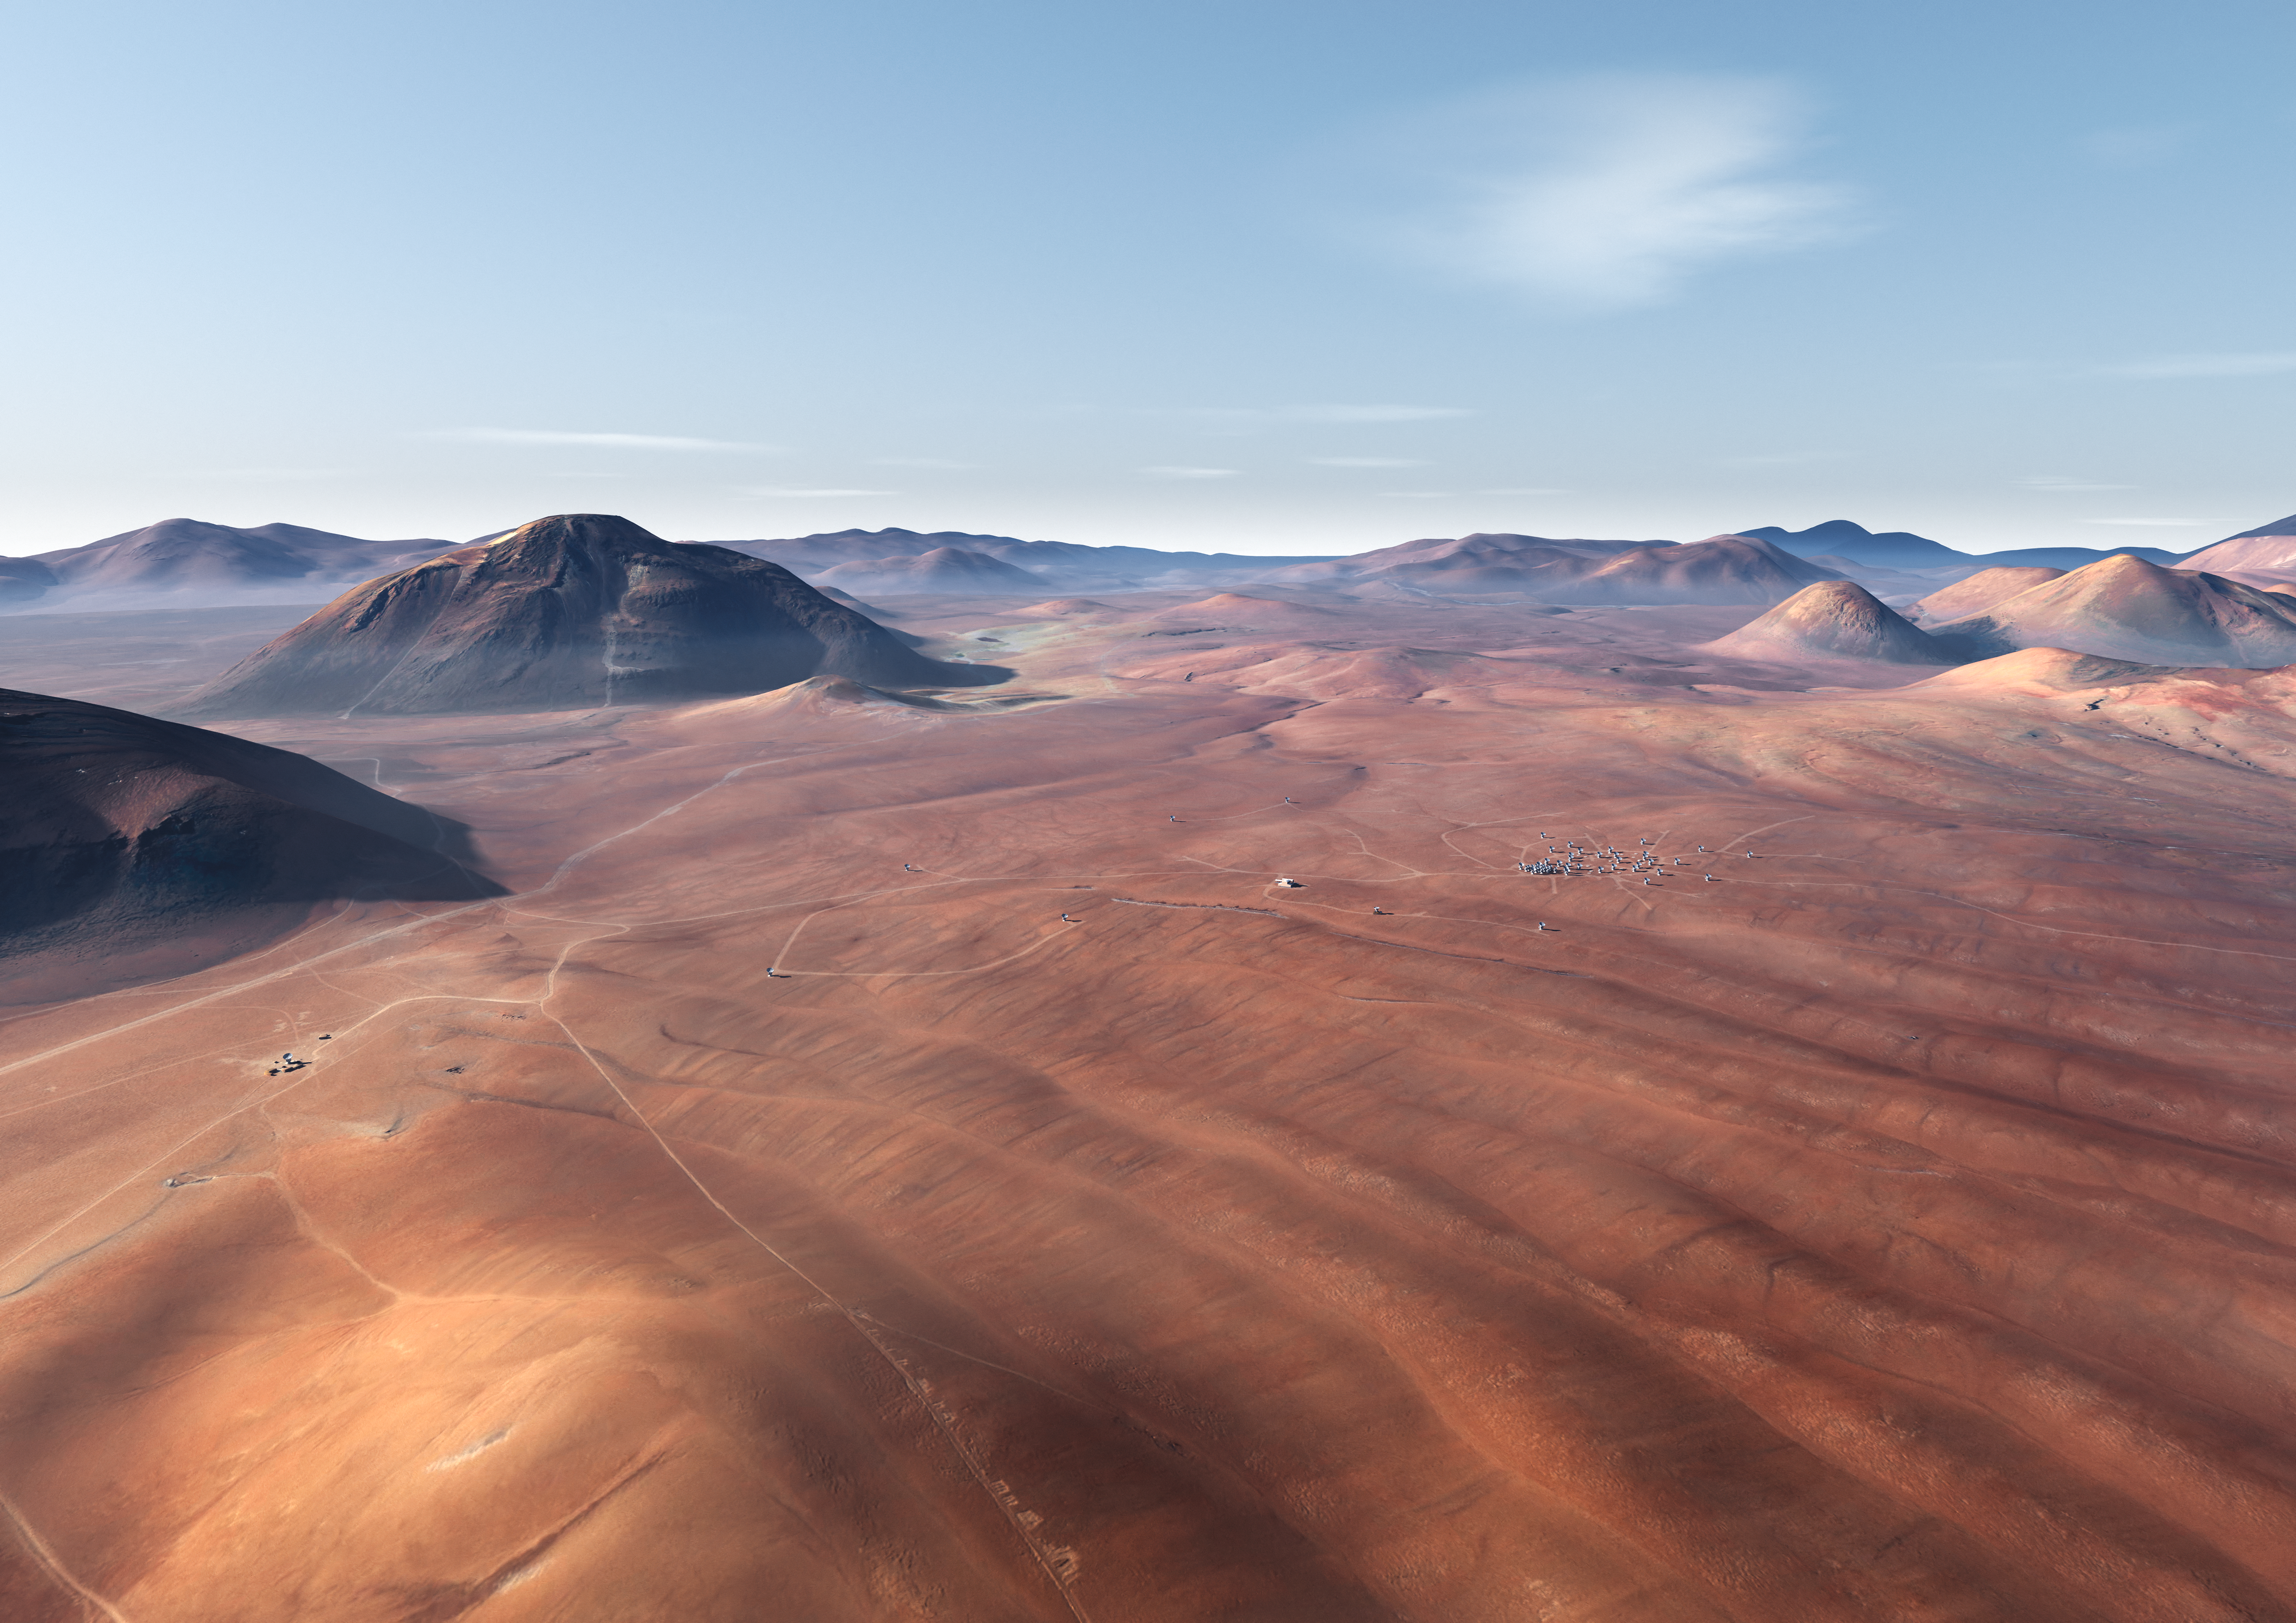

ALMA site

An artist's impression of the Atacama Large Millimeter/submillimeter Array (ALMA) site on the Chajnantor plain of the Chilean Andes, 5000 m above sea level. ALMA is the largest ground-based astronomy project in existence, and will be comprised of a giant array of 12-m submillimetre quality antennas, with baselines of several kilometres. An additional, compact array of 7-m and 12-m antennas will complement the main array. Construction of ALMA started in 2003 and will be completed around 2012. The ALMA project is an international collaboration between Europe, East Asia and North America in cooperation with the Republic of Chile.

Credit: ALMA (ESO/NAOJ/NRAO)/L. Calçada (ESO)